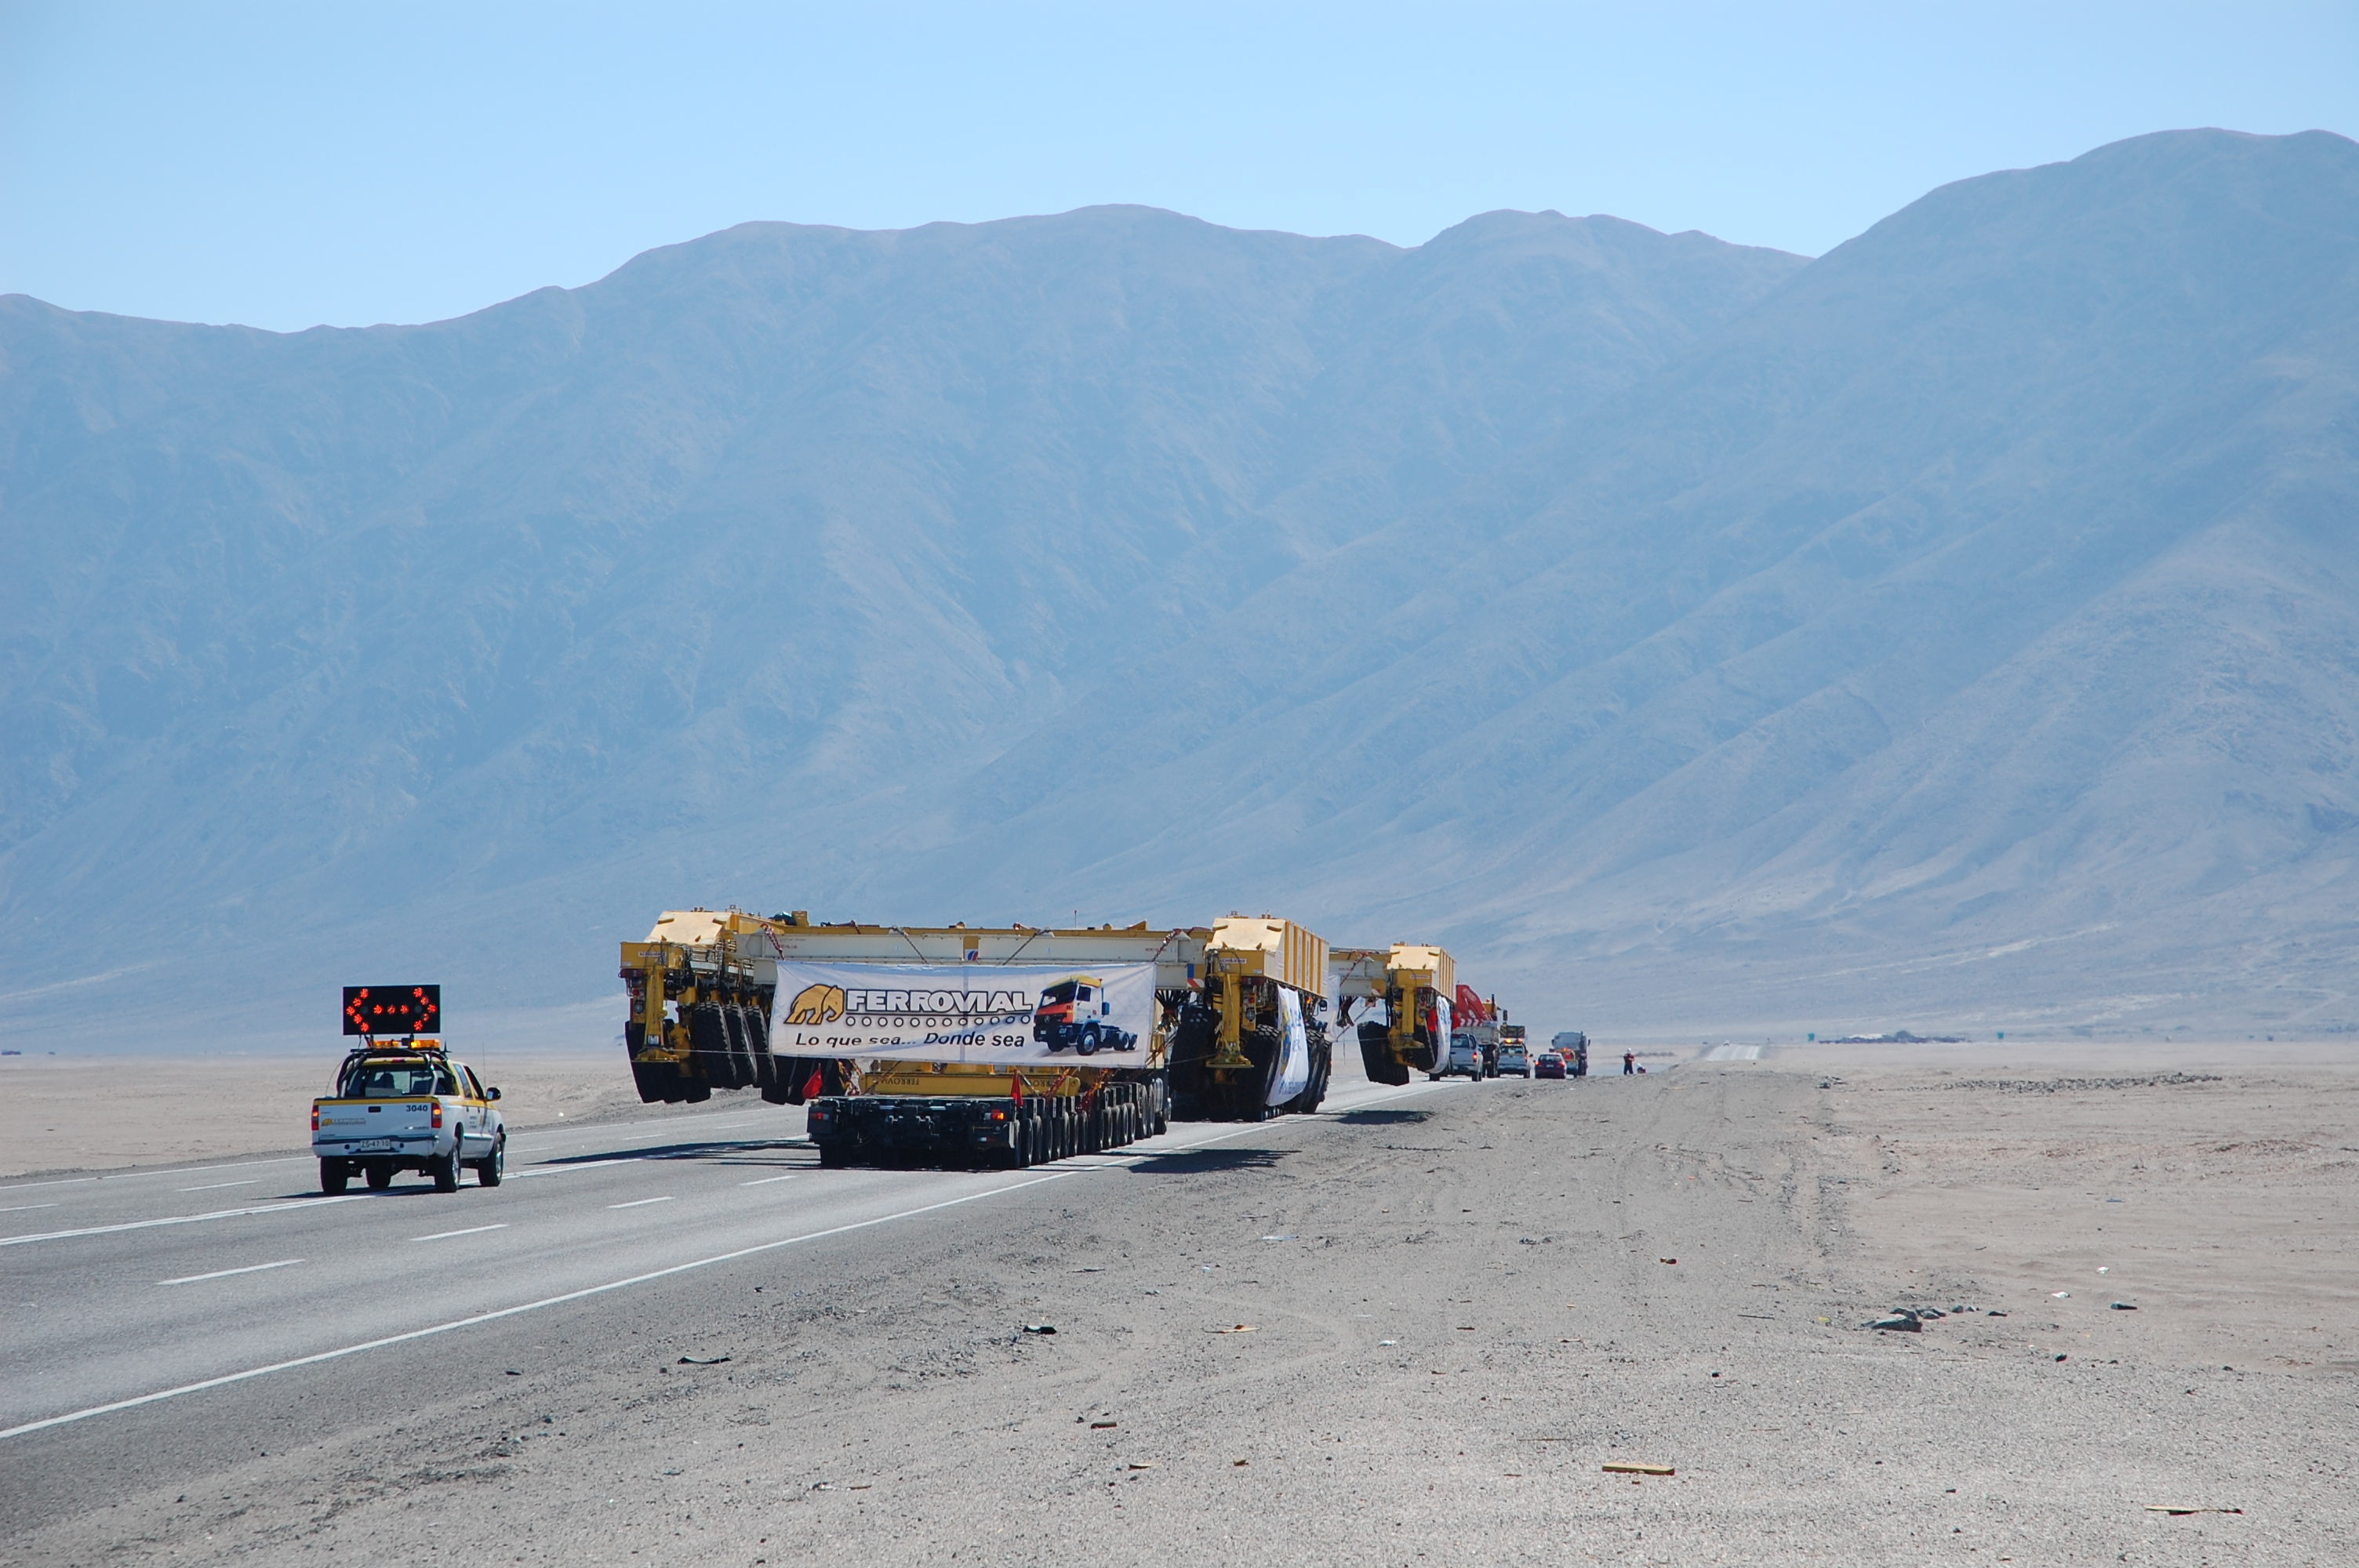

ALMA antenna transporters, Otto and Lore

On December 3 and 4 - 2007, the two ALMA antenna transporters, Otto and Lore, were being loaded onto a barge on the Neckar at Heilbronn harbour (Germany) to start their long journey to Chile. From there, they will travel to Antwerpen (Belgium) and then put onto a ship towards the port of Mejillones, in the north of Chile, to finally reach the ALMA base, close to San Pedro de Atacama. The ALMA antenna transporters are each 20 meter long, 10 meter wide and 6 meter high, and weigh 130 tonnes. They will be able to transport a 115-tonne antenna and set it down on a concrete pad within millimeters of a prescribed position. Image taken in December 2007.

Credit: ALMA (ESO/NAOJ/NRAO)